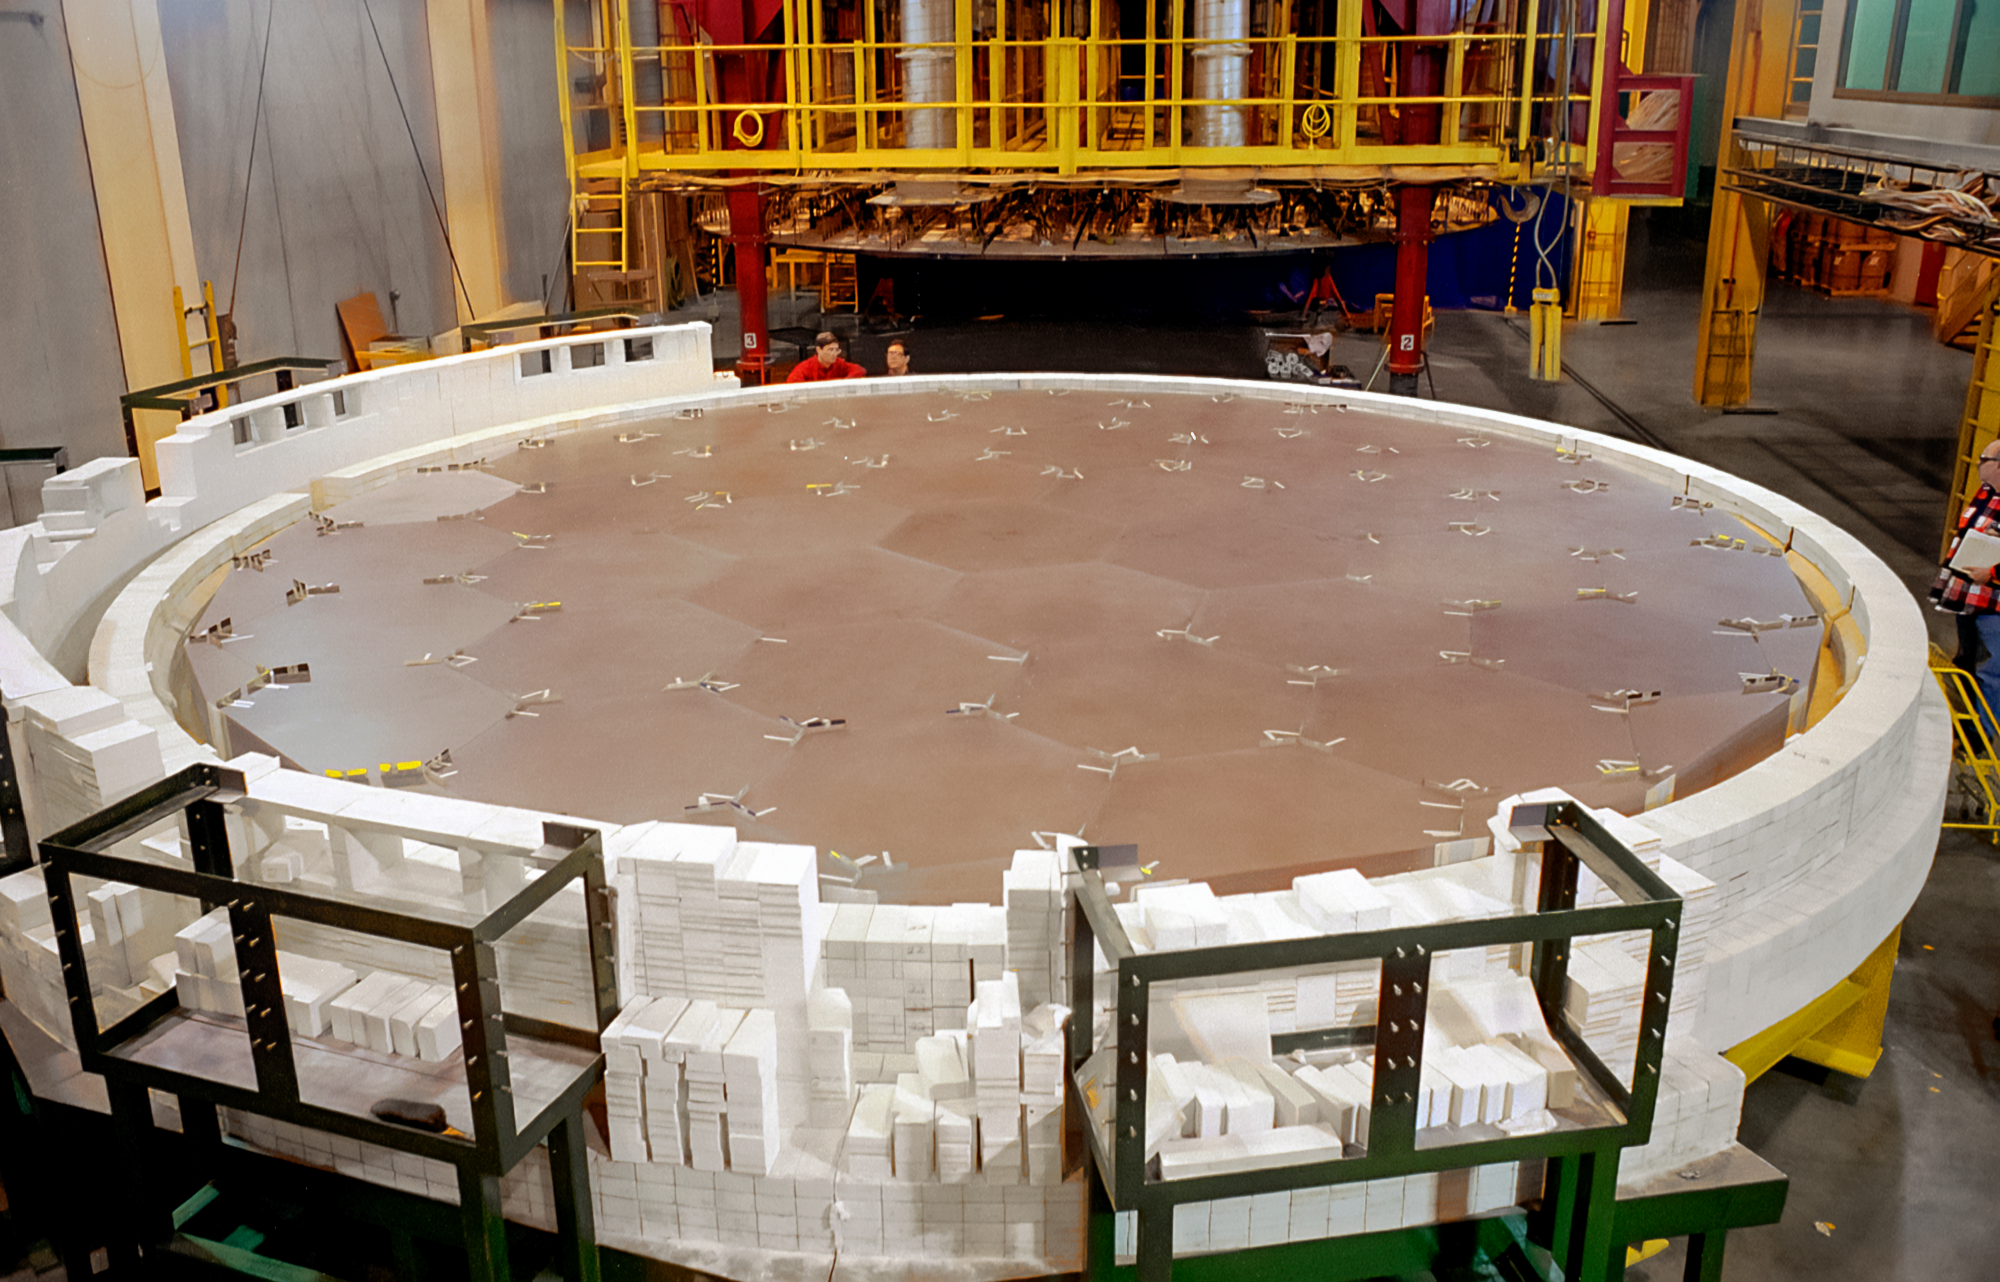

Gemini Mirror Blank Fusing

International Gemini Observatory mirror blank ready for fusing in 1994.

Credit: International Gemini Observatory/NOIRLab/NSF/AURA